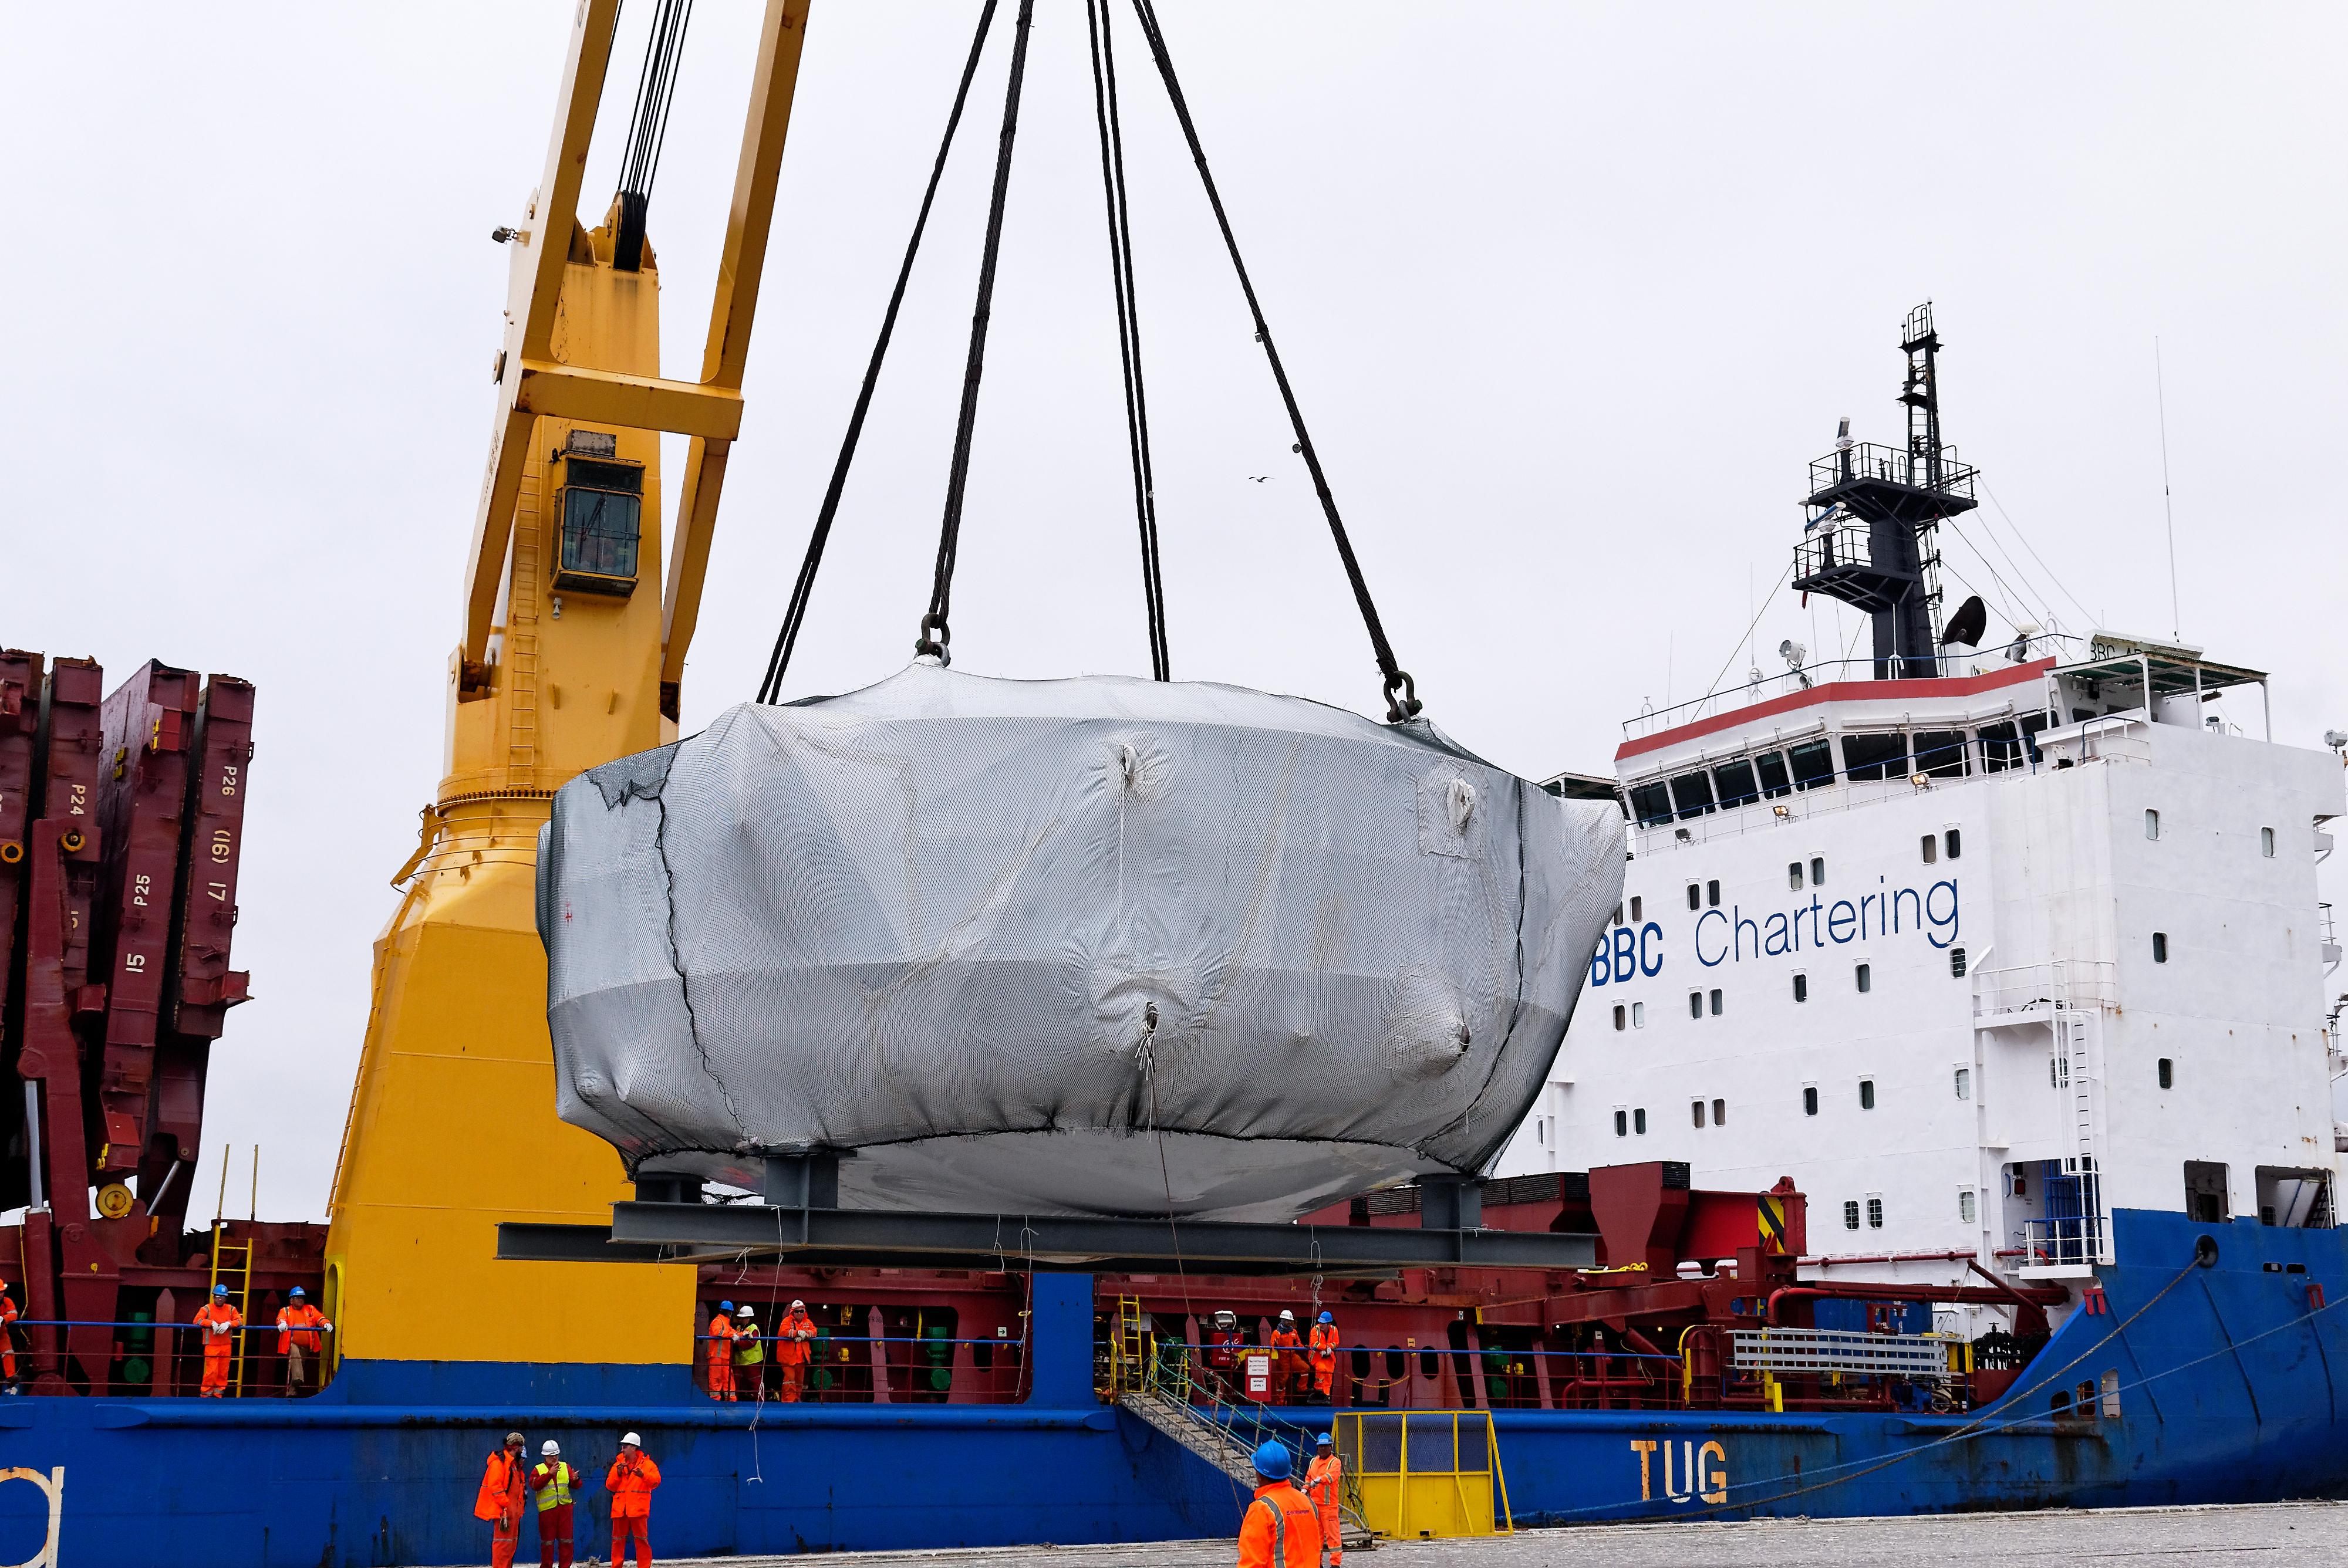

Coating Chamber Arrives in Chile

On October 25, 2018, the LSST Coating Chamber arrived at the port of Coquimbo, Chile. The 128-ton structure was lifted off the BBC Arizona by crane.

Credit: Rubin Observatory/NSF/AURA